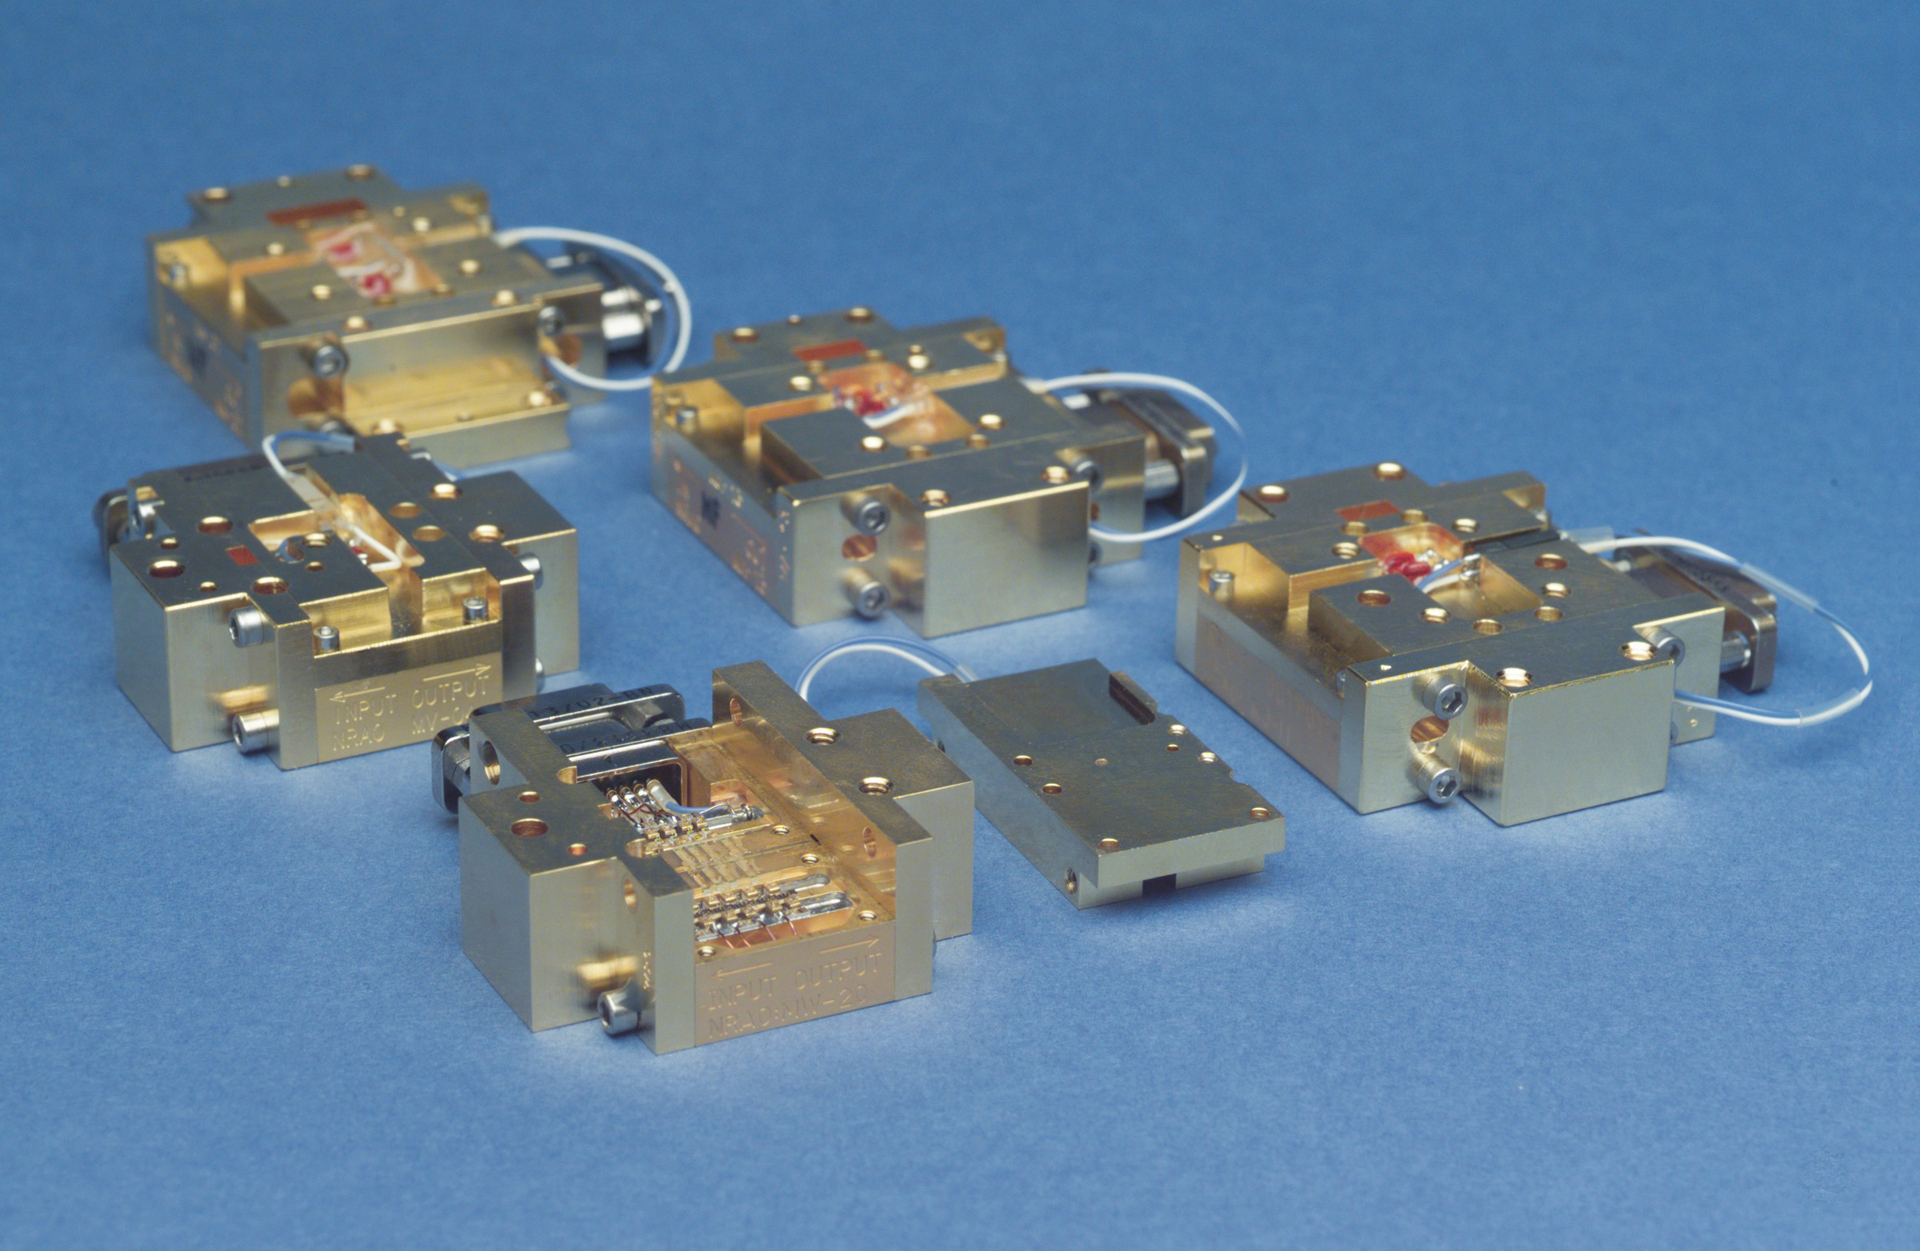

WMAP Amplifiers

Centimeter-wave radio astronomy receivers (under 50 GHz) now almost universally use cooled HFET (heterostructure field-effect transistor) amplifiers as the low-noise input amplifier. The NRAO has worked on the development of these amplifiers for many years and is largely responsible for their wide acceptance by the radio astronomy community. We designed and built 120 such amplifiers (seen here) for use on the satellite for mapping the cosmic microwave background radiation, originally called the Microwave Anisotropy Probe (MAP) and now known as the Wilkinson Microwave Anisotropy Probe (WMAP).

Credit: NRAO/AUI/NSF